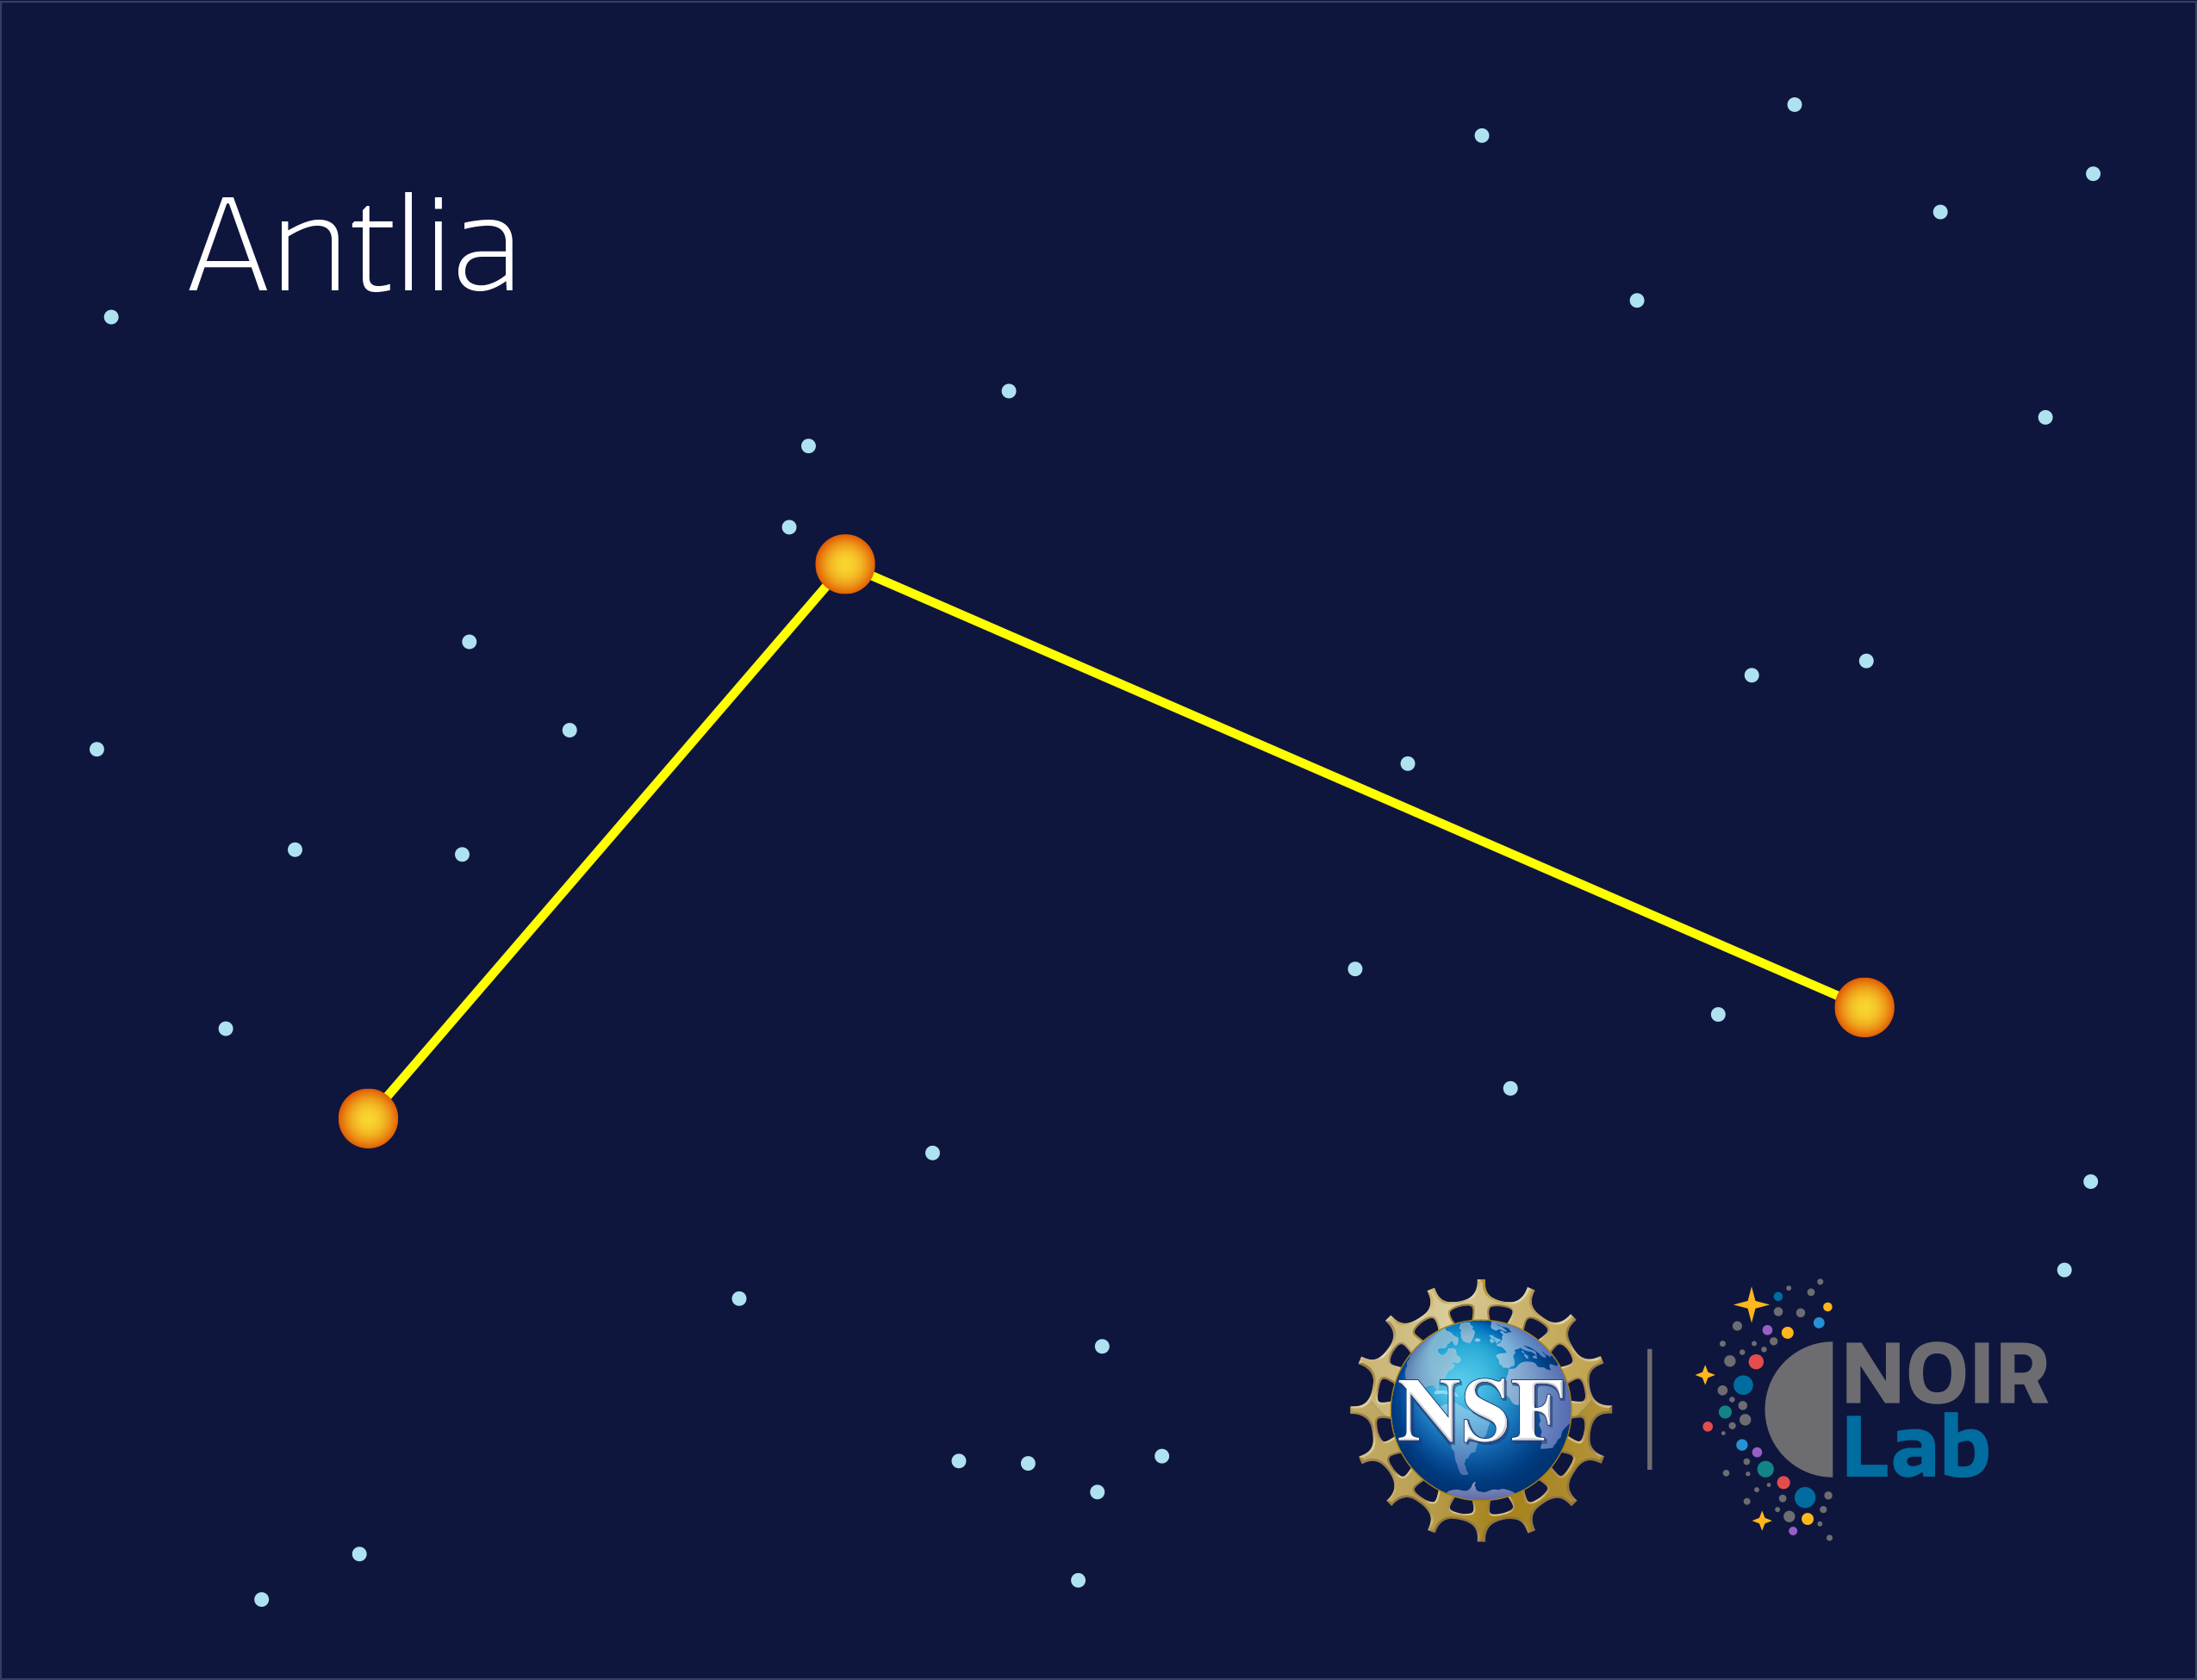

Antlia

Credit: NOIRLab